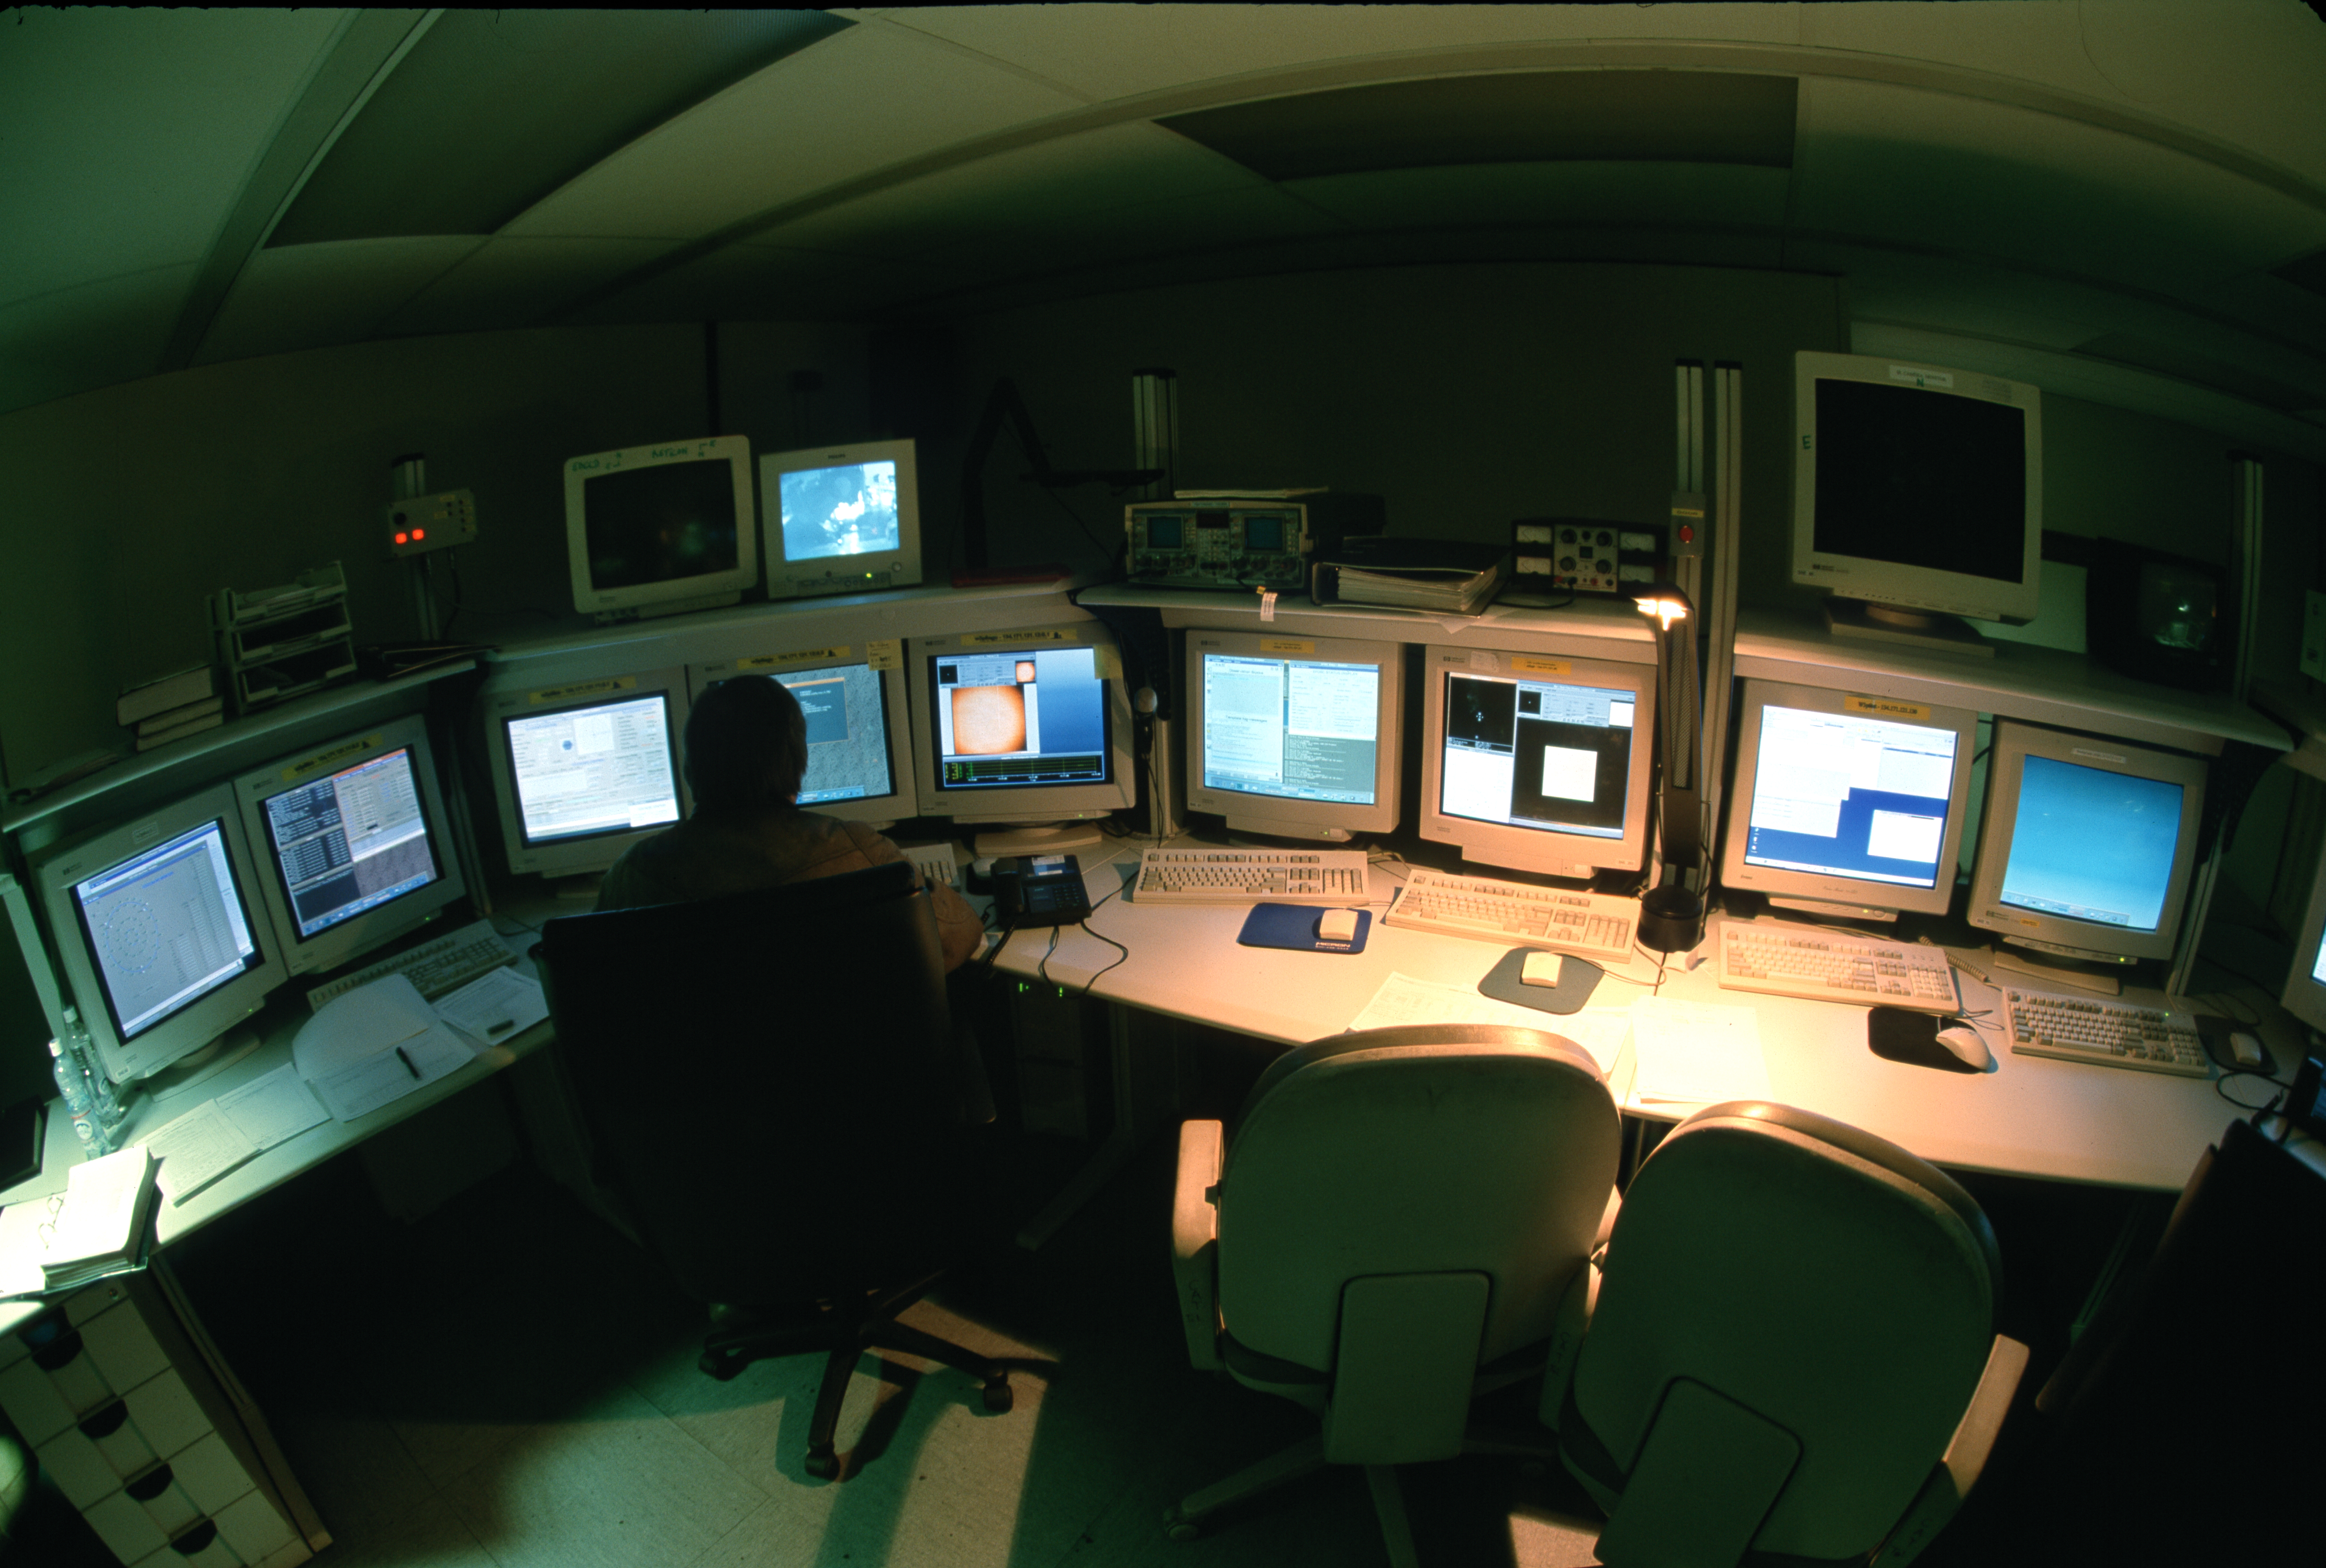

La Silla control room

The control room at La Silla Observatory, in Chile.

Credit: ESO